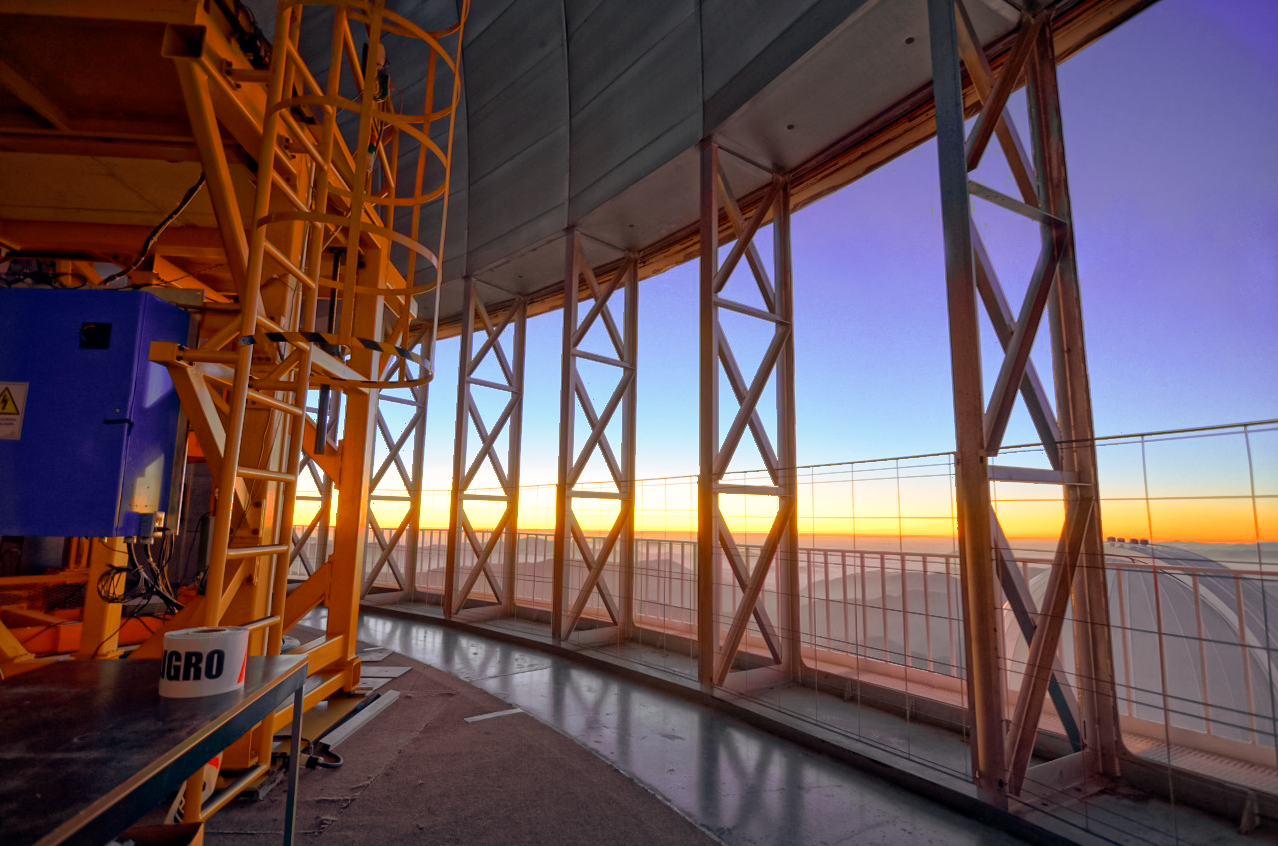

Sunset view from Víctor M. Blanco 4-meter Telescope

Sunset view from floor C of the Víctor M. Blanco 4-meter Telescope through the movable side windows.

Credit: CTIO/NOIRLab/NSF/AURA/D. Munizaga